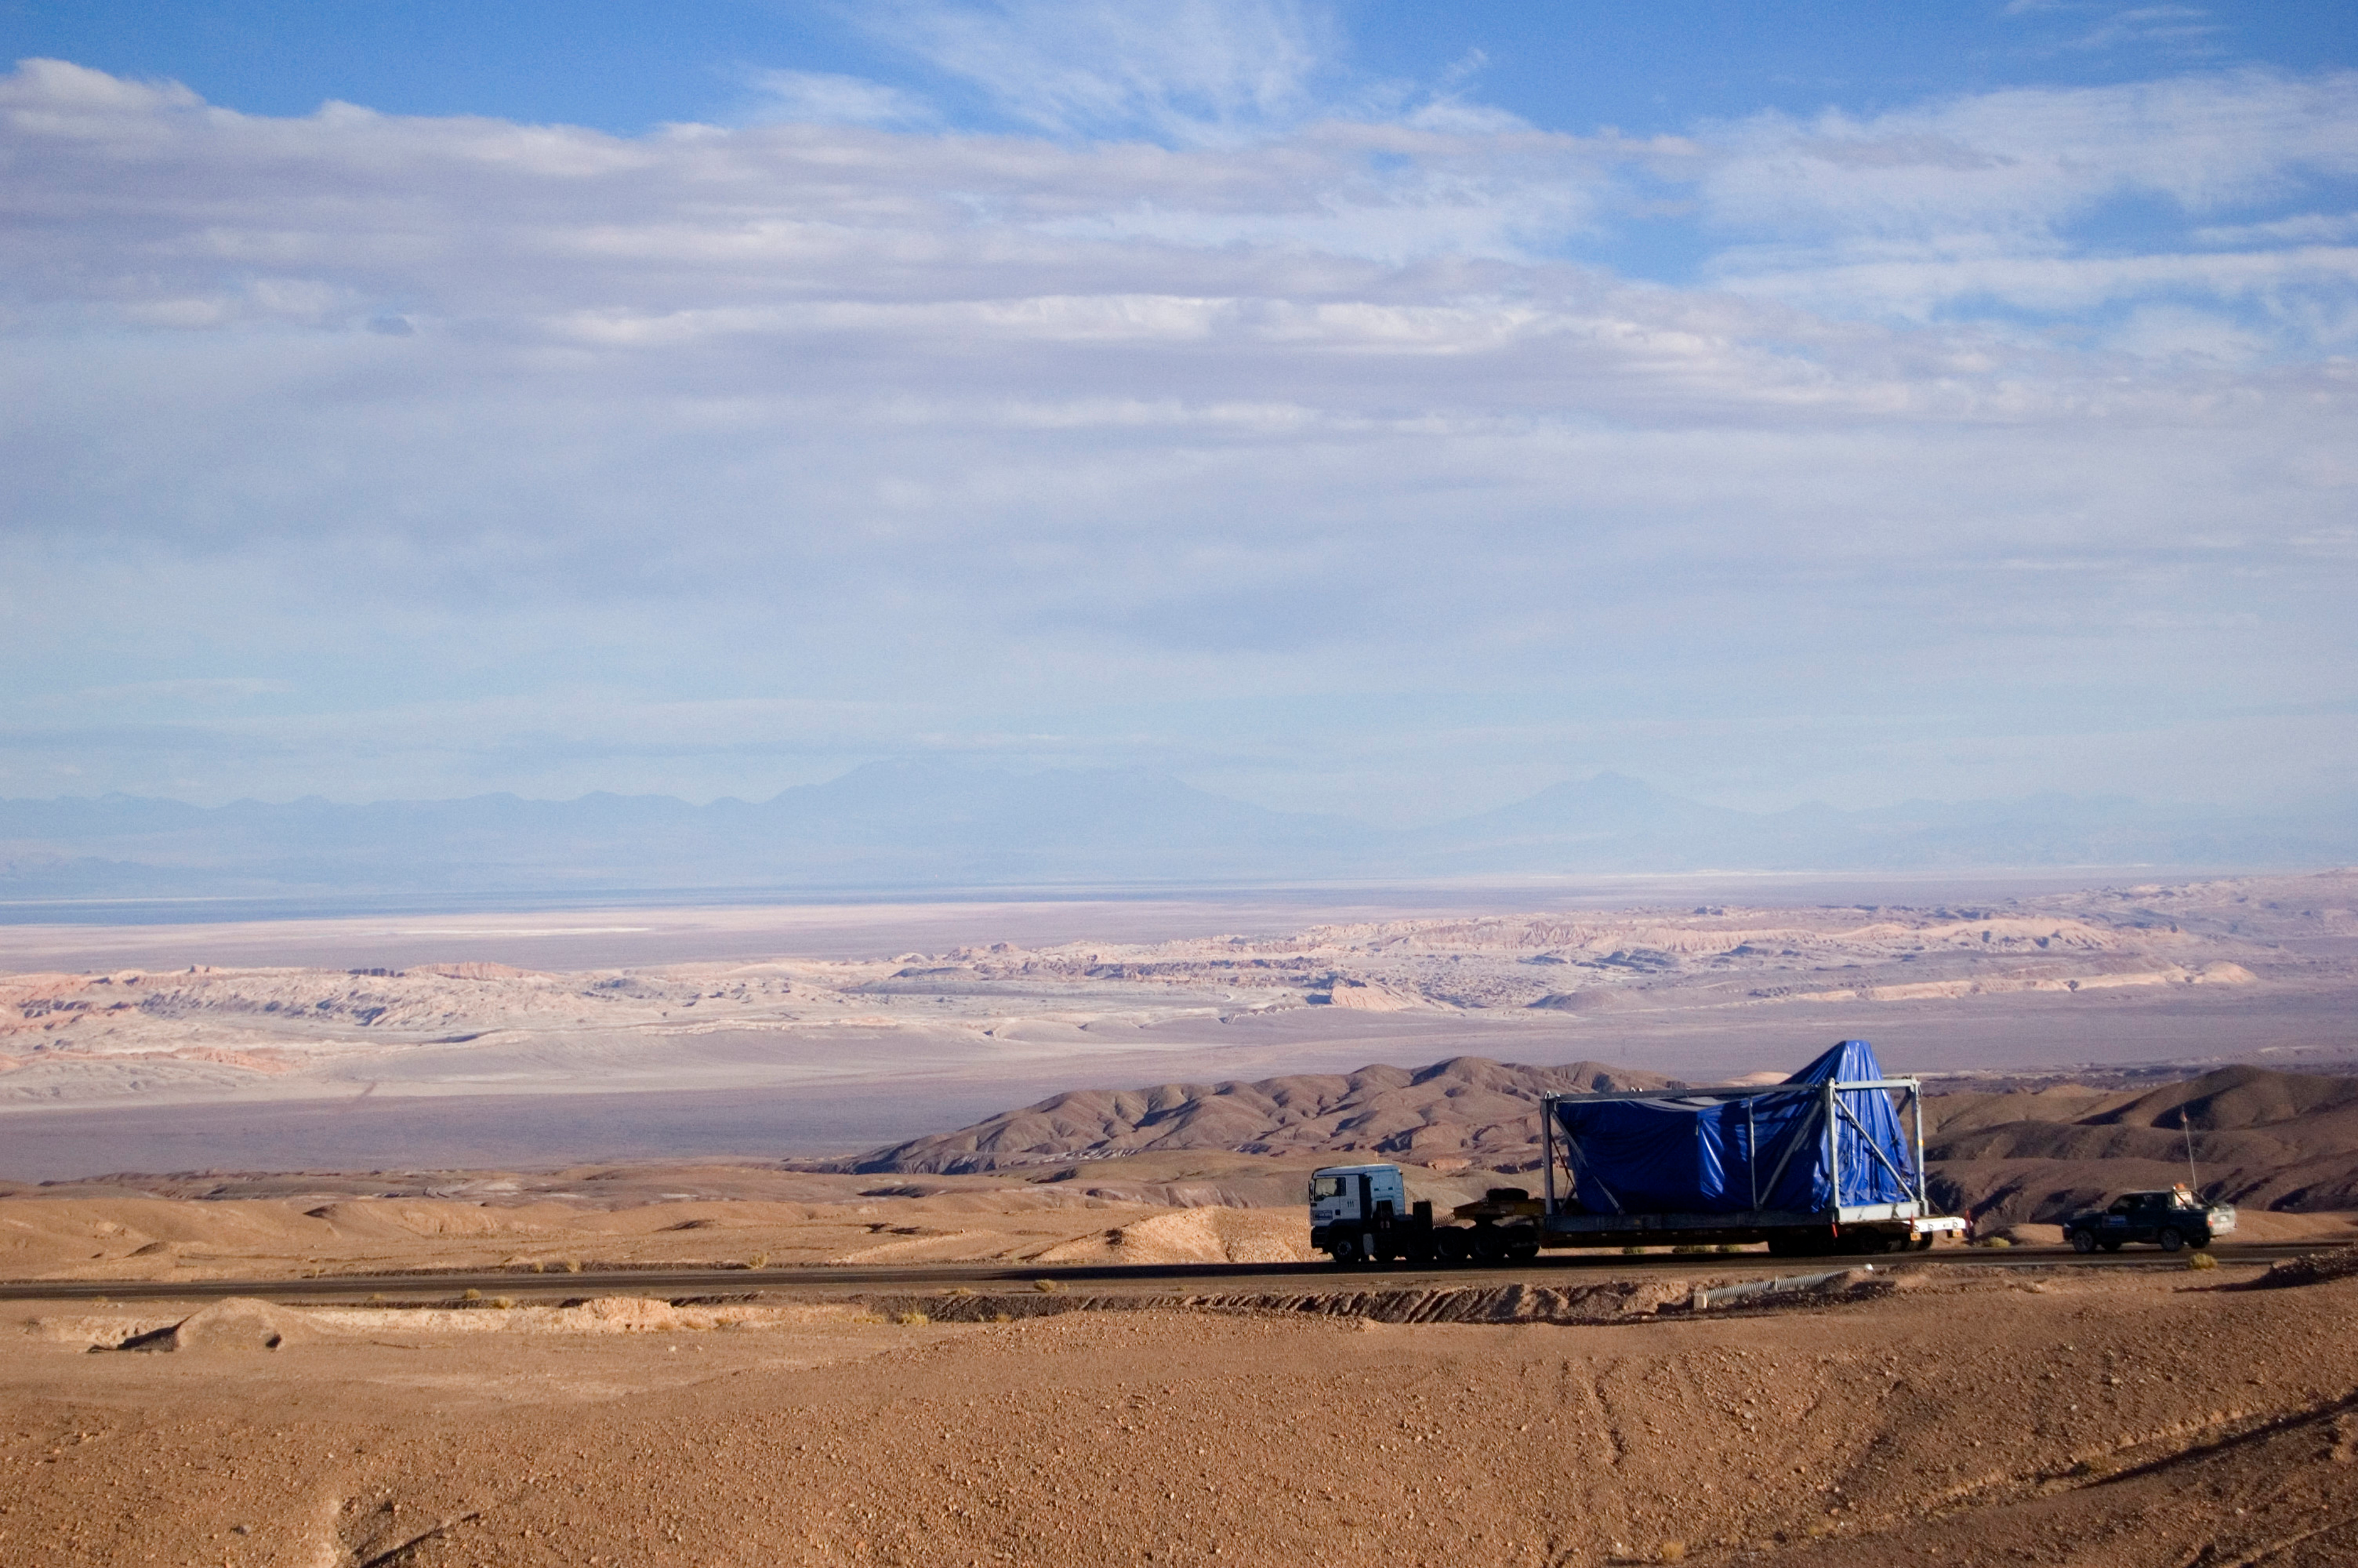

The desert landscape

The desert landscape changed radically when ALMA's antenna parts arrived. Its size could not go unnoticed.

Credit: ALMA (ESO / NAOJ / NRAO)